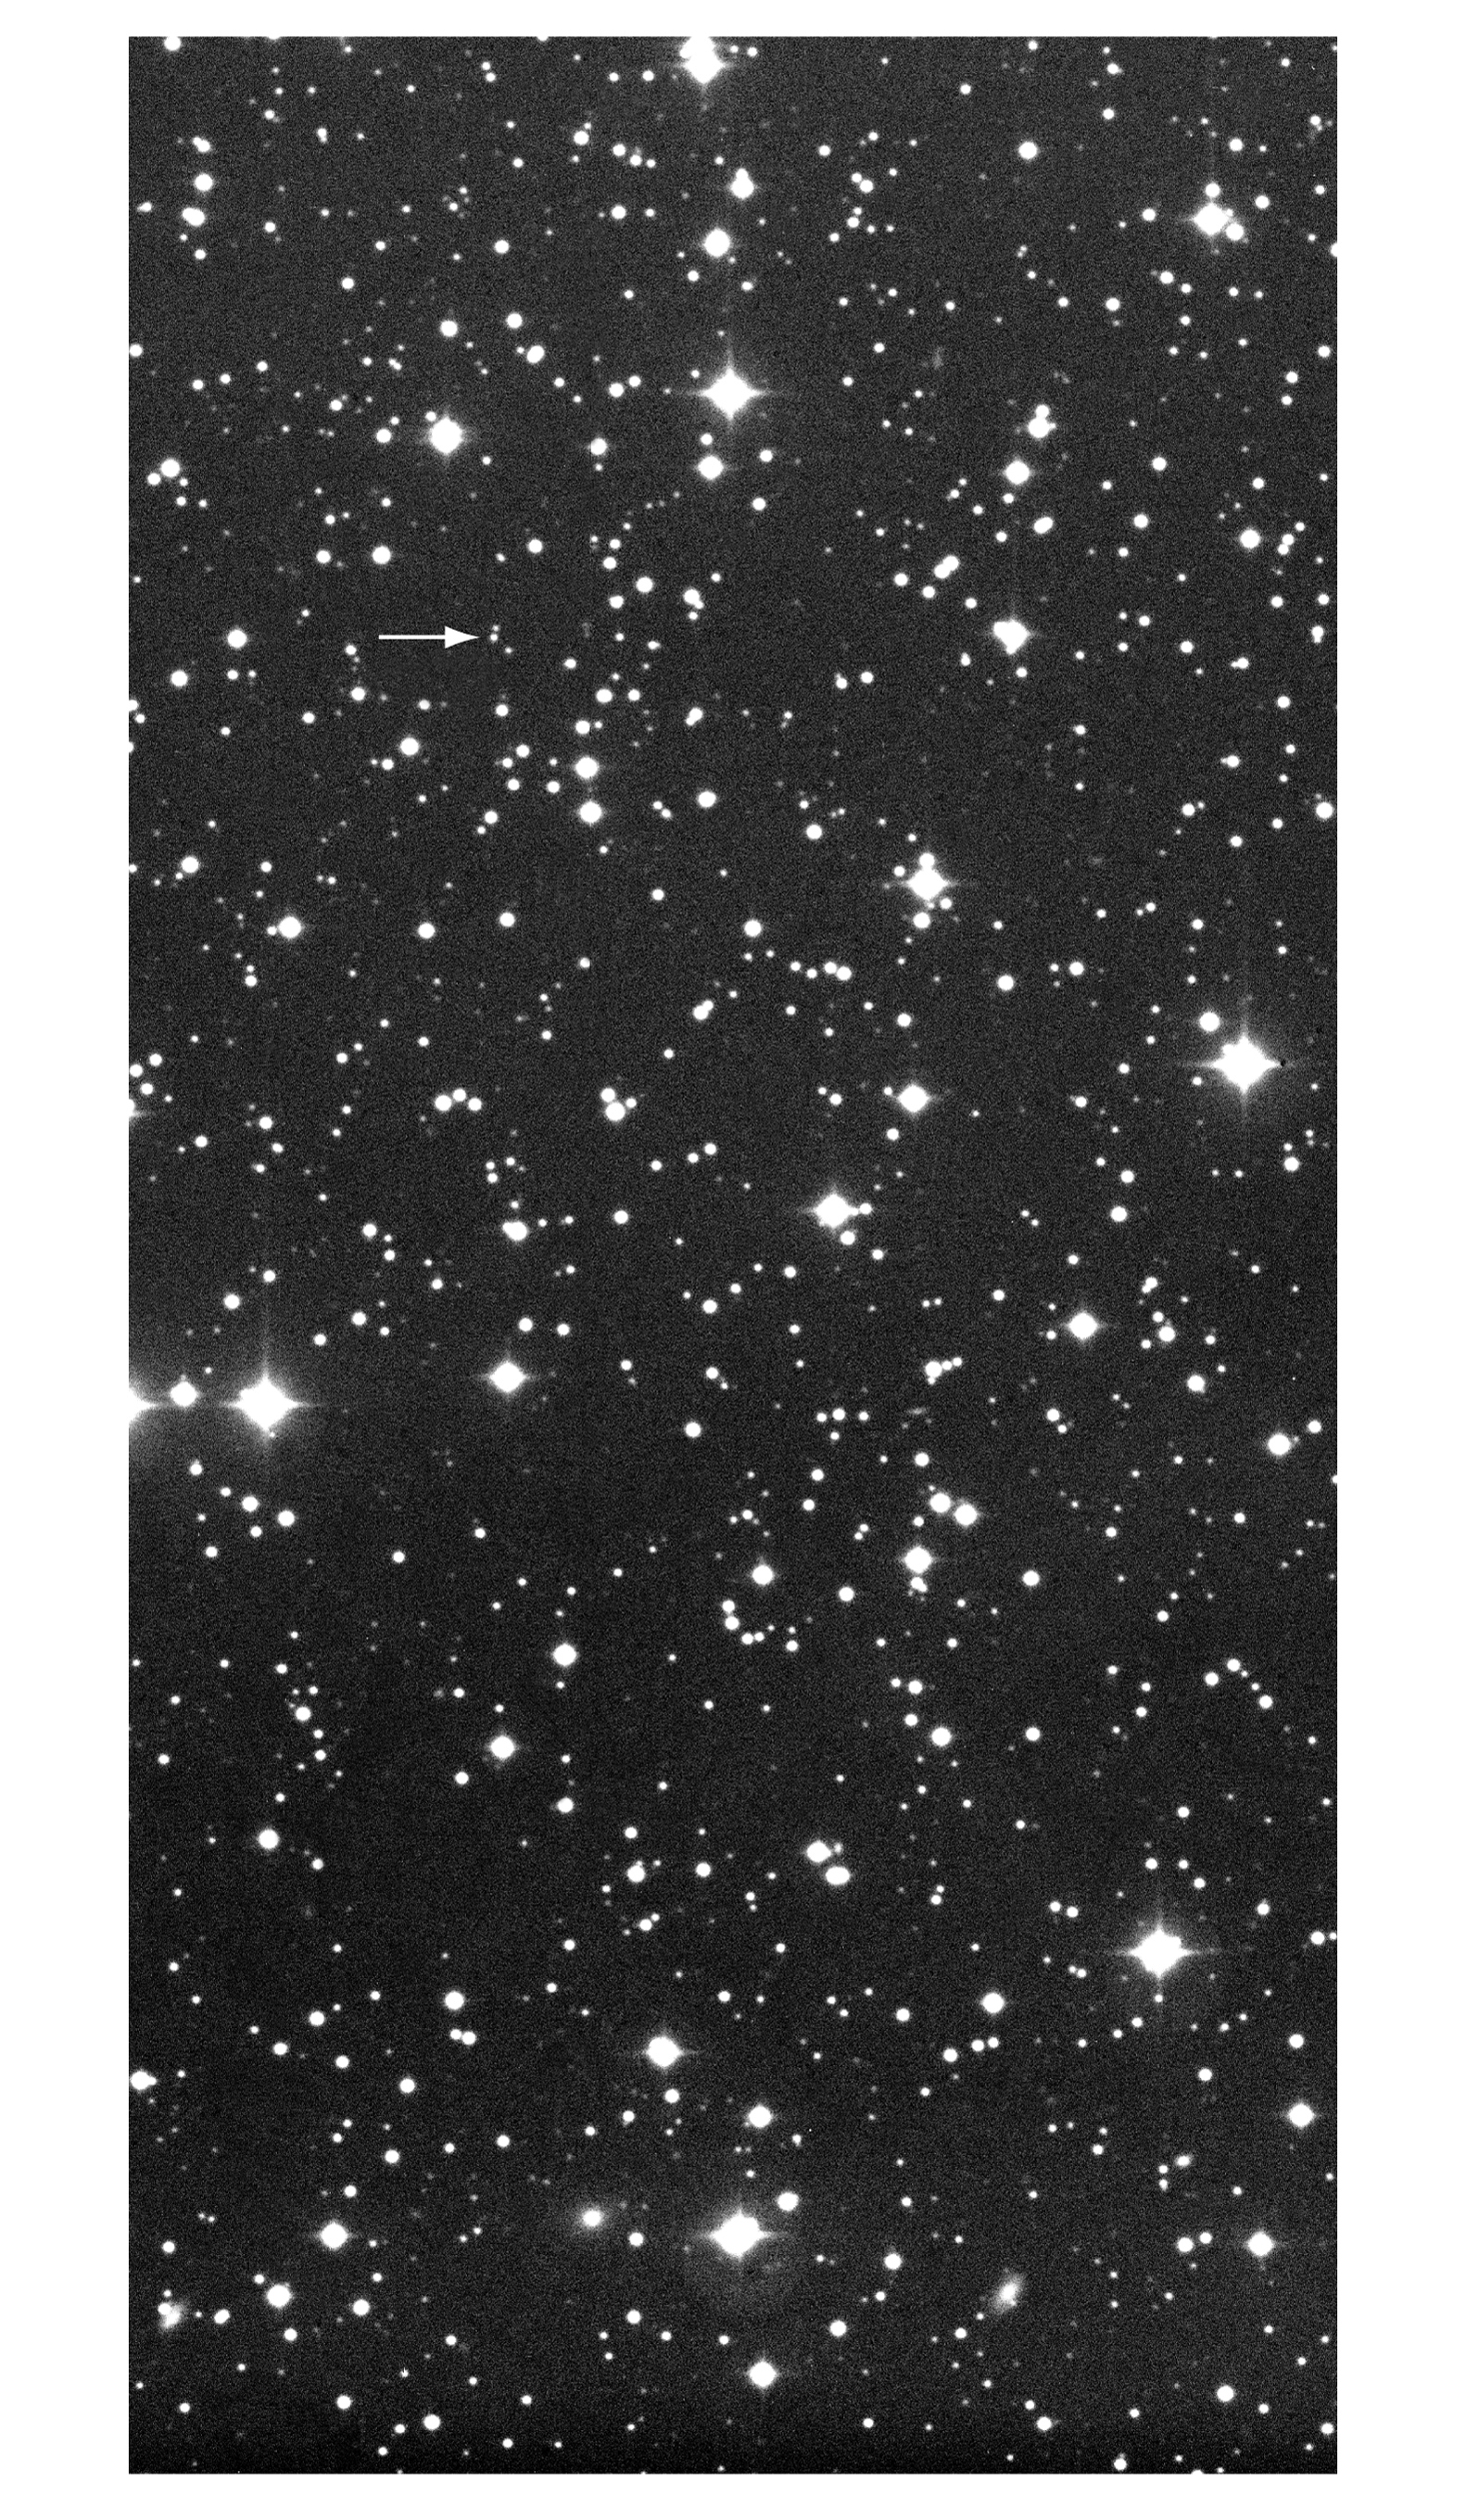

Afterglow of GRB 990510

This wide-field photo was obtained with the Wide-Field Imager (WFI) at the MPG/ESO 2.2-m telescope at La Silla on May 11, 1999, at 08:42 UT, under inferior observing conditions (seeing = 1.9 arcsec). The exposure time was 450 sec in a B(lue) filter. The optical image of the afterglow of GRB 990510 is indicated with an arrow in the upper part of the field that measures about 8 x 16 arcmin 2. The original scale is 0.24 pix/arcsec and there are 2k x 4k pixels in the original frame. North is up and East is left.

Credit: ESO